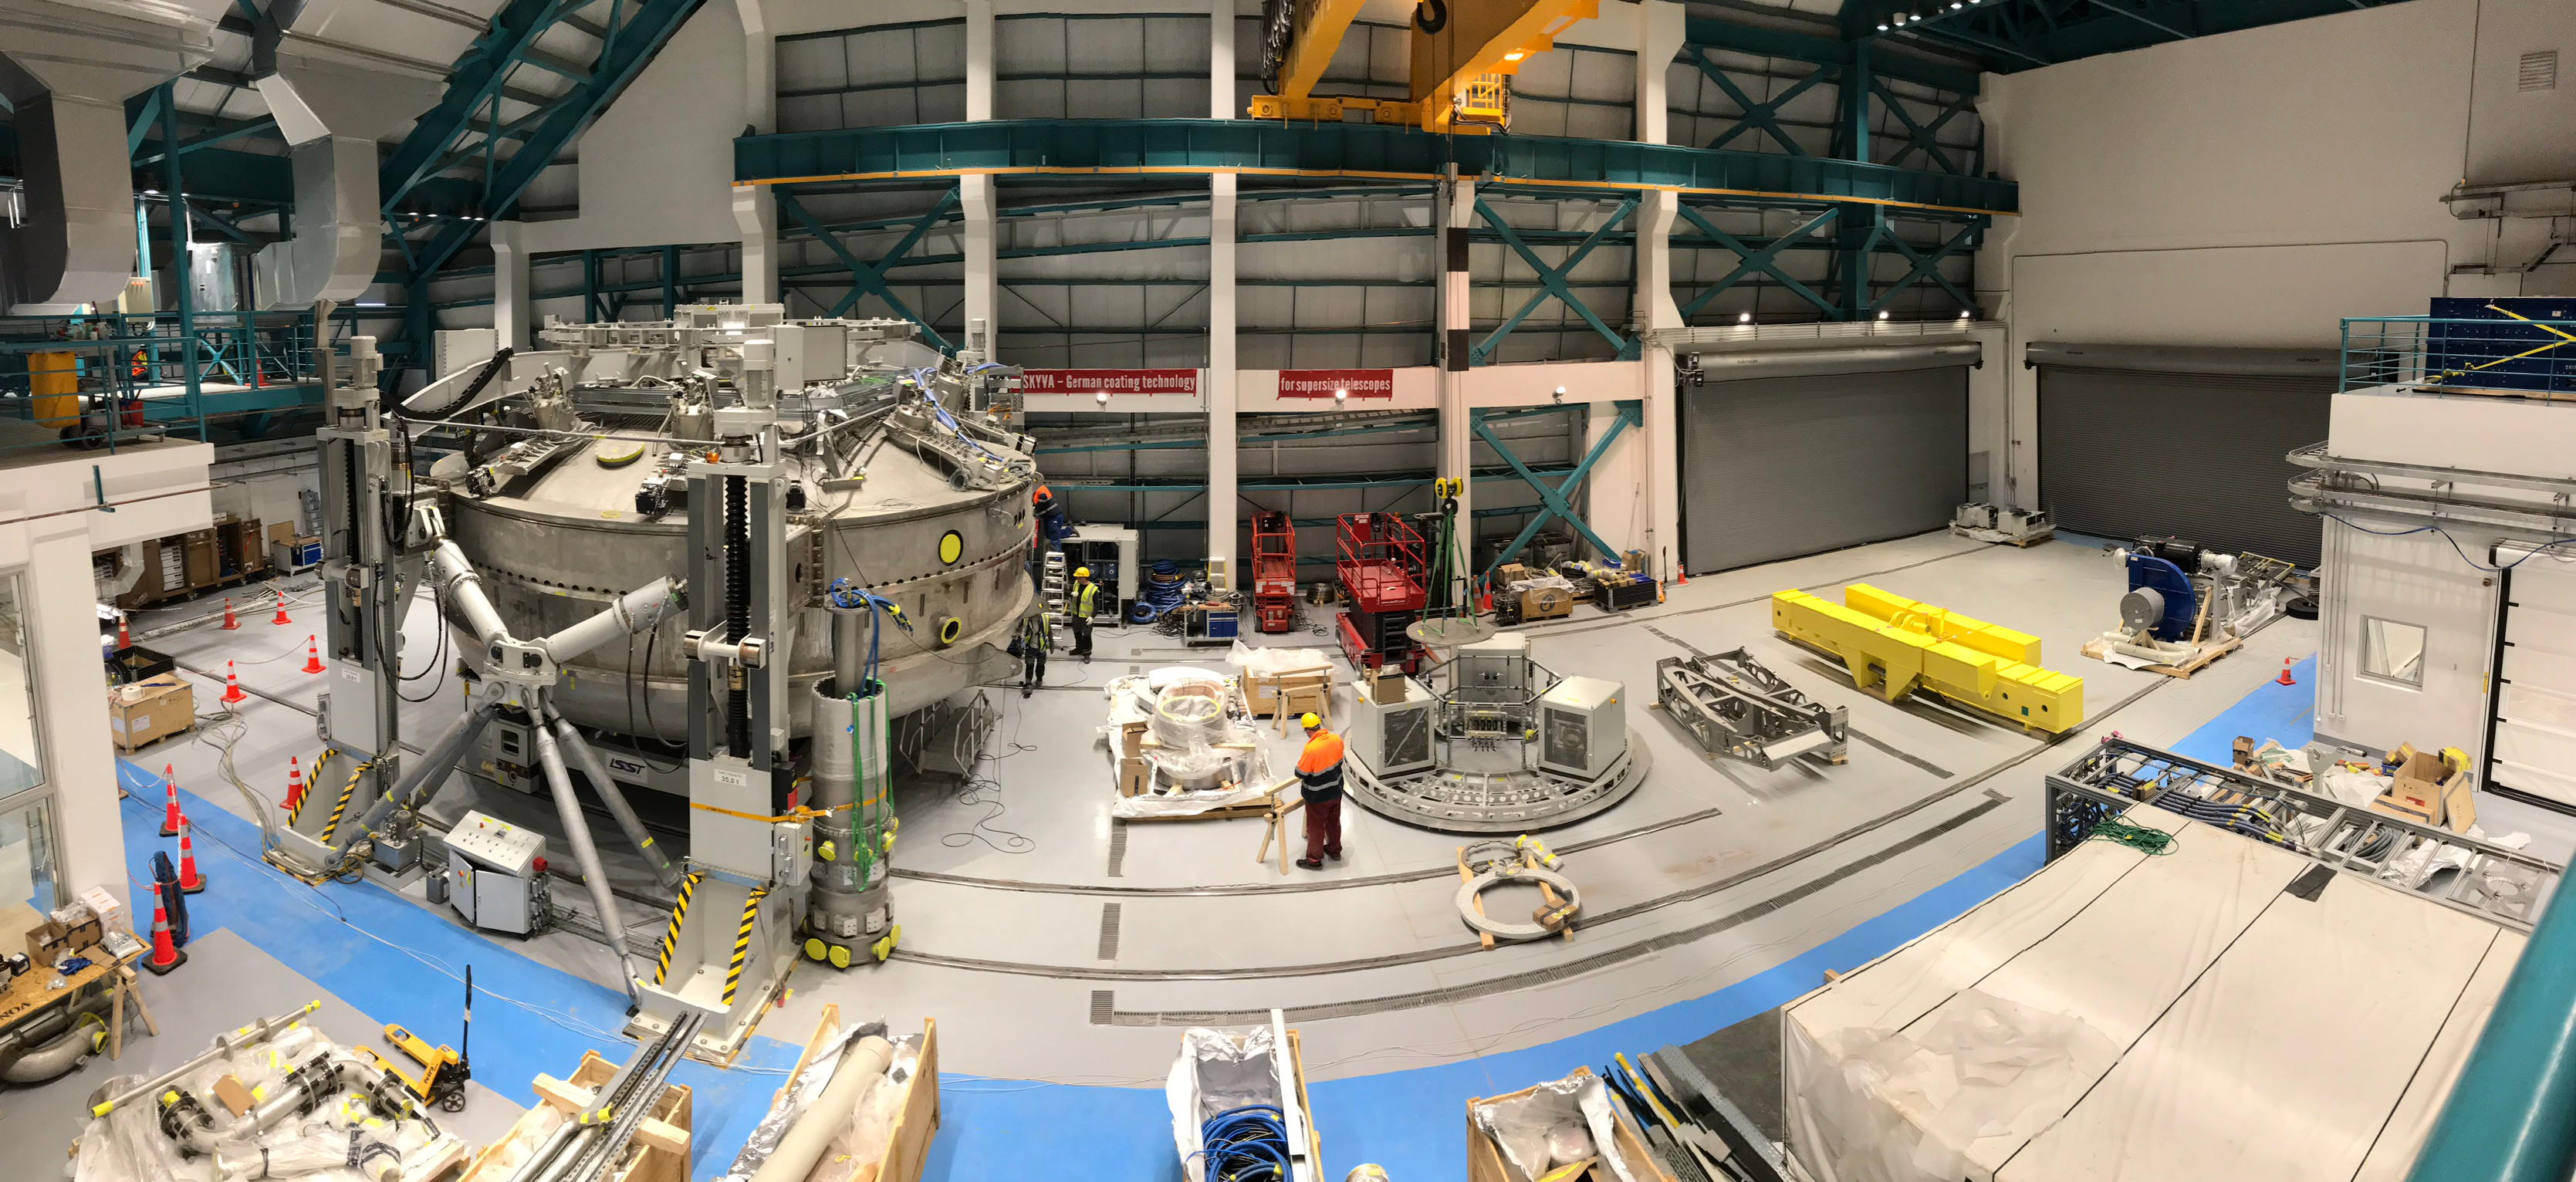

Coating Plant Assembly on Summit

A crew from Von Ardenne, the LSST Coating Chamber vendor, is currently onsite at the LSST summit facility building, performing work on the Coating Chamber, which arrived at the summit in November 2018. According to Tomislav Vucina, LSST Coatings Engineer, "The LSST Coating Chamber will be the largest, most modern, and most powerful mirror coating mechanism used by any telescope in the world." The Coating Chamber, which was constructed in Germany, is now beginning a six-month program of “assembly, integration, and commissioning,” which refers to installation of all components of the Coating Plant, and the testing necessary to ensure that everything works the way it’s supposed to. After final acceptance, and after both LSST mirrors arrive, the Coating Plant will be used to coat the Primary/Tertiary Mirror (M1M3) with aluminum, and the Secondary Mirror (M2) with silver.

Credit: Rubin Observatory/NSF/AURA